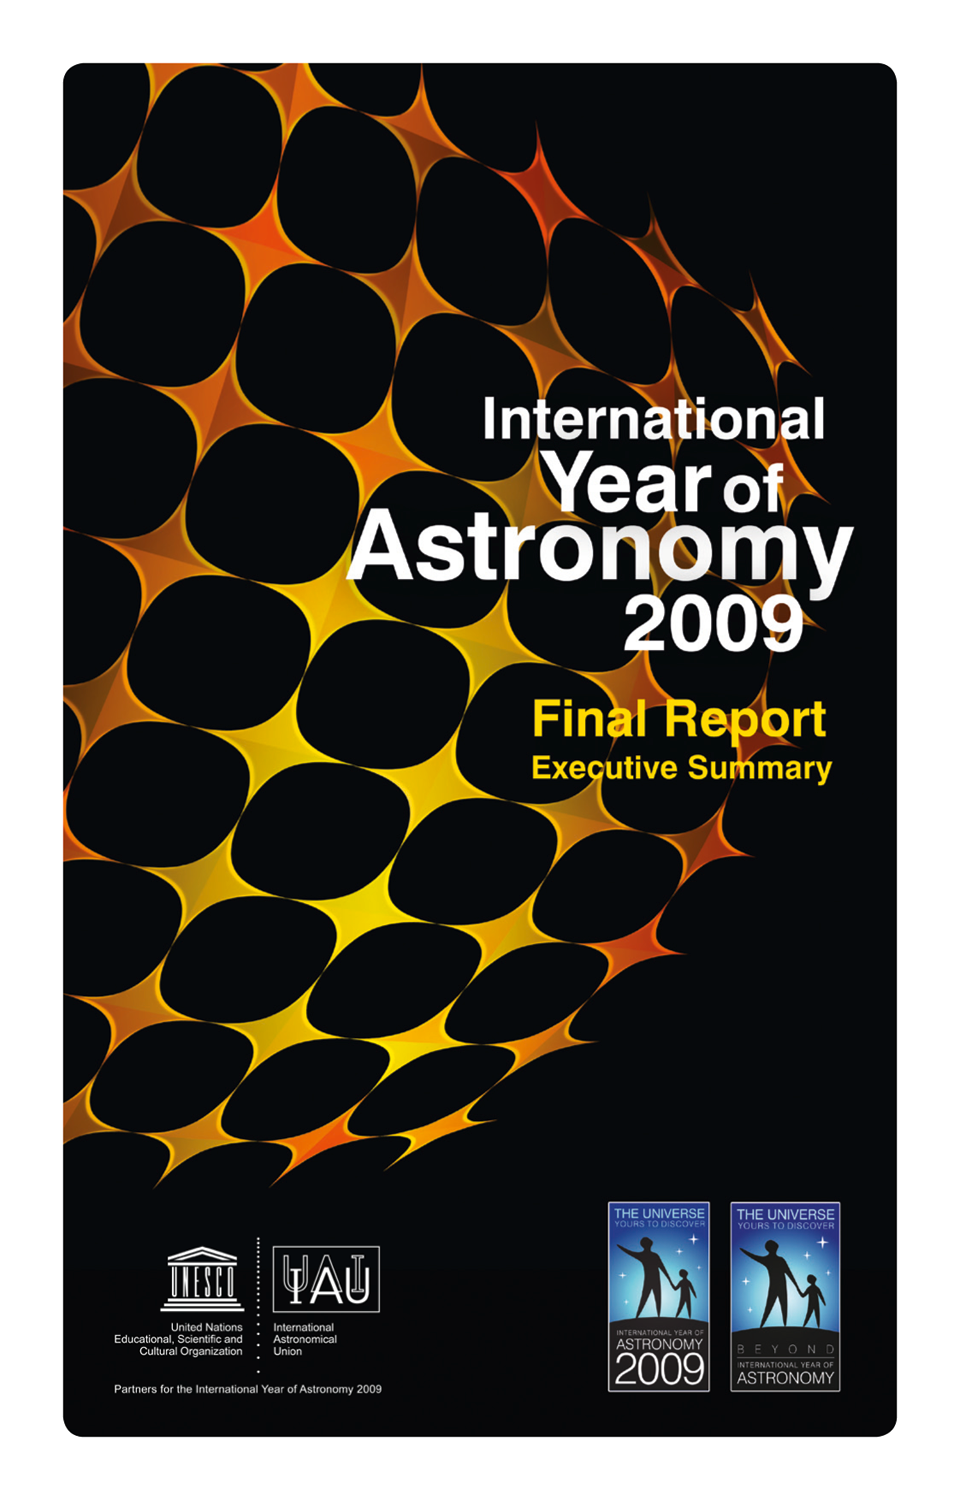

Front cover of the International Year of Astronomy 2009 Final Report Executive Summary

The International Year of Astronomy 2009 (IYA2009) Final Report Executive Summary gives an overview of the many events that took place during the Year, as detailed in full in the 1450-page IYA2009 Final Report, which was released earlier this year. Read more about it on ann1089.

Credit: IAU/IYA2009/A. Roquette